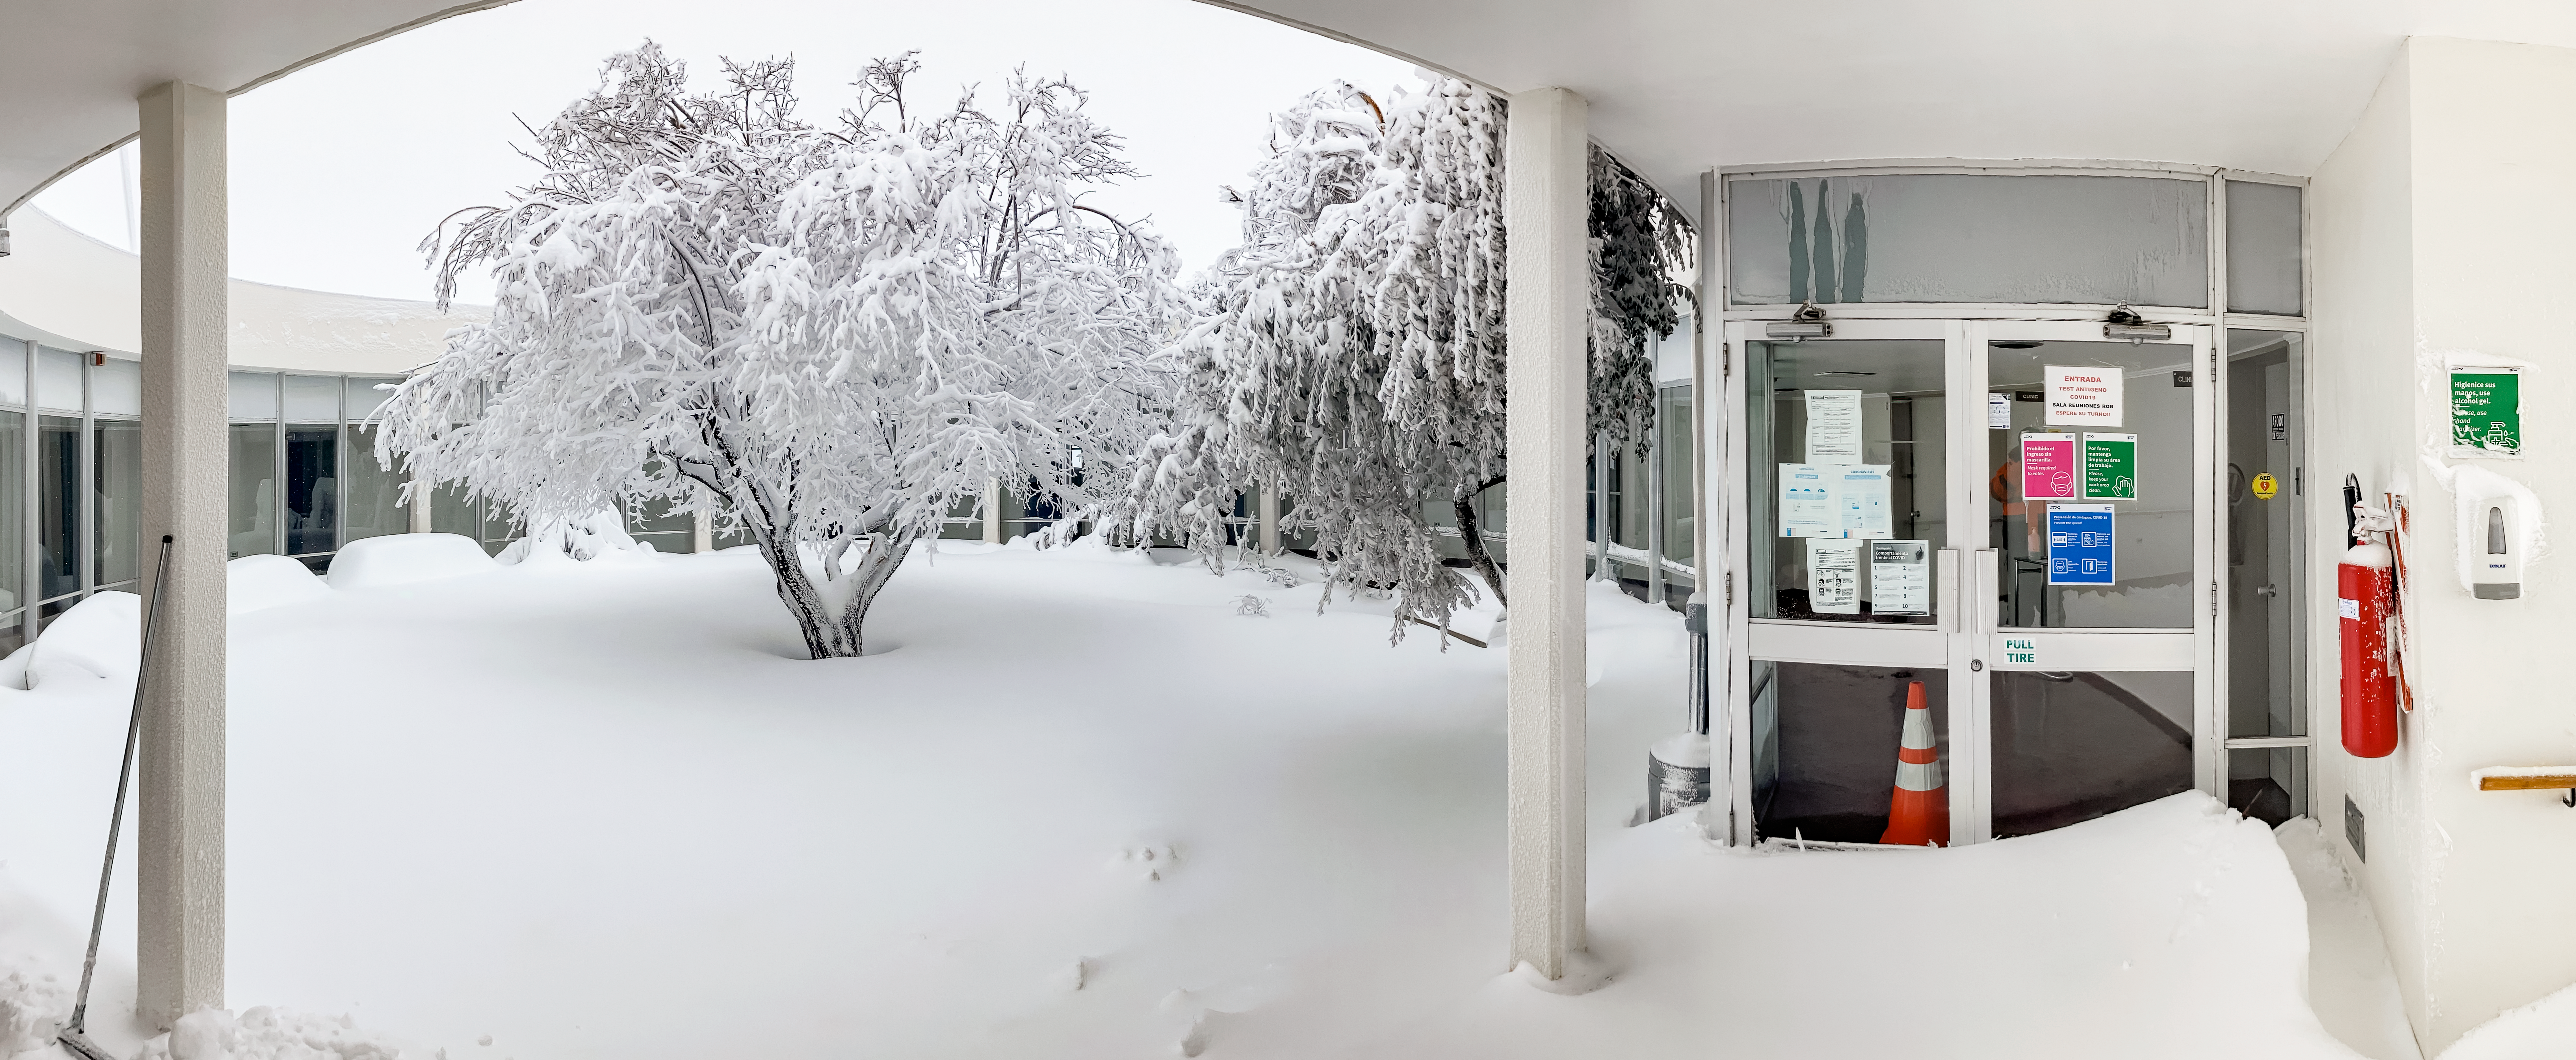

Snow at La Redonda

Everything appears like a winter wonderland in the middle of July at the La Redonda building on Cerro Tololo in Chile.

Credit: NOIRLab/NSF/AURA